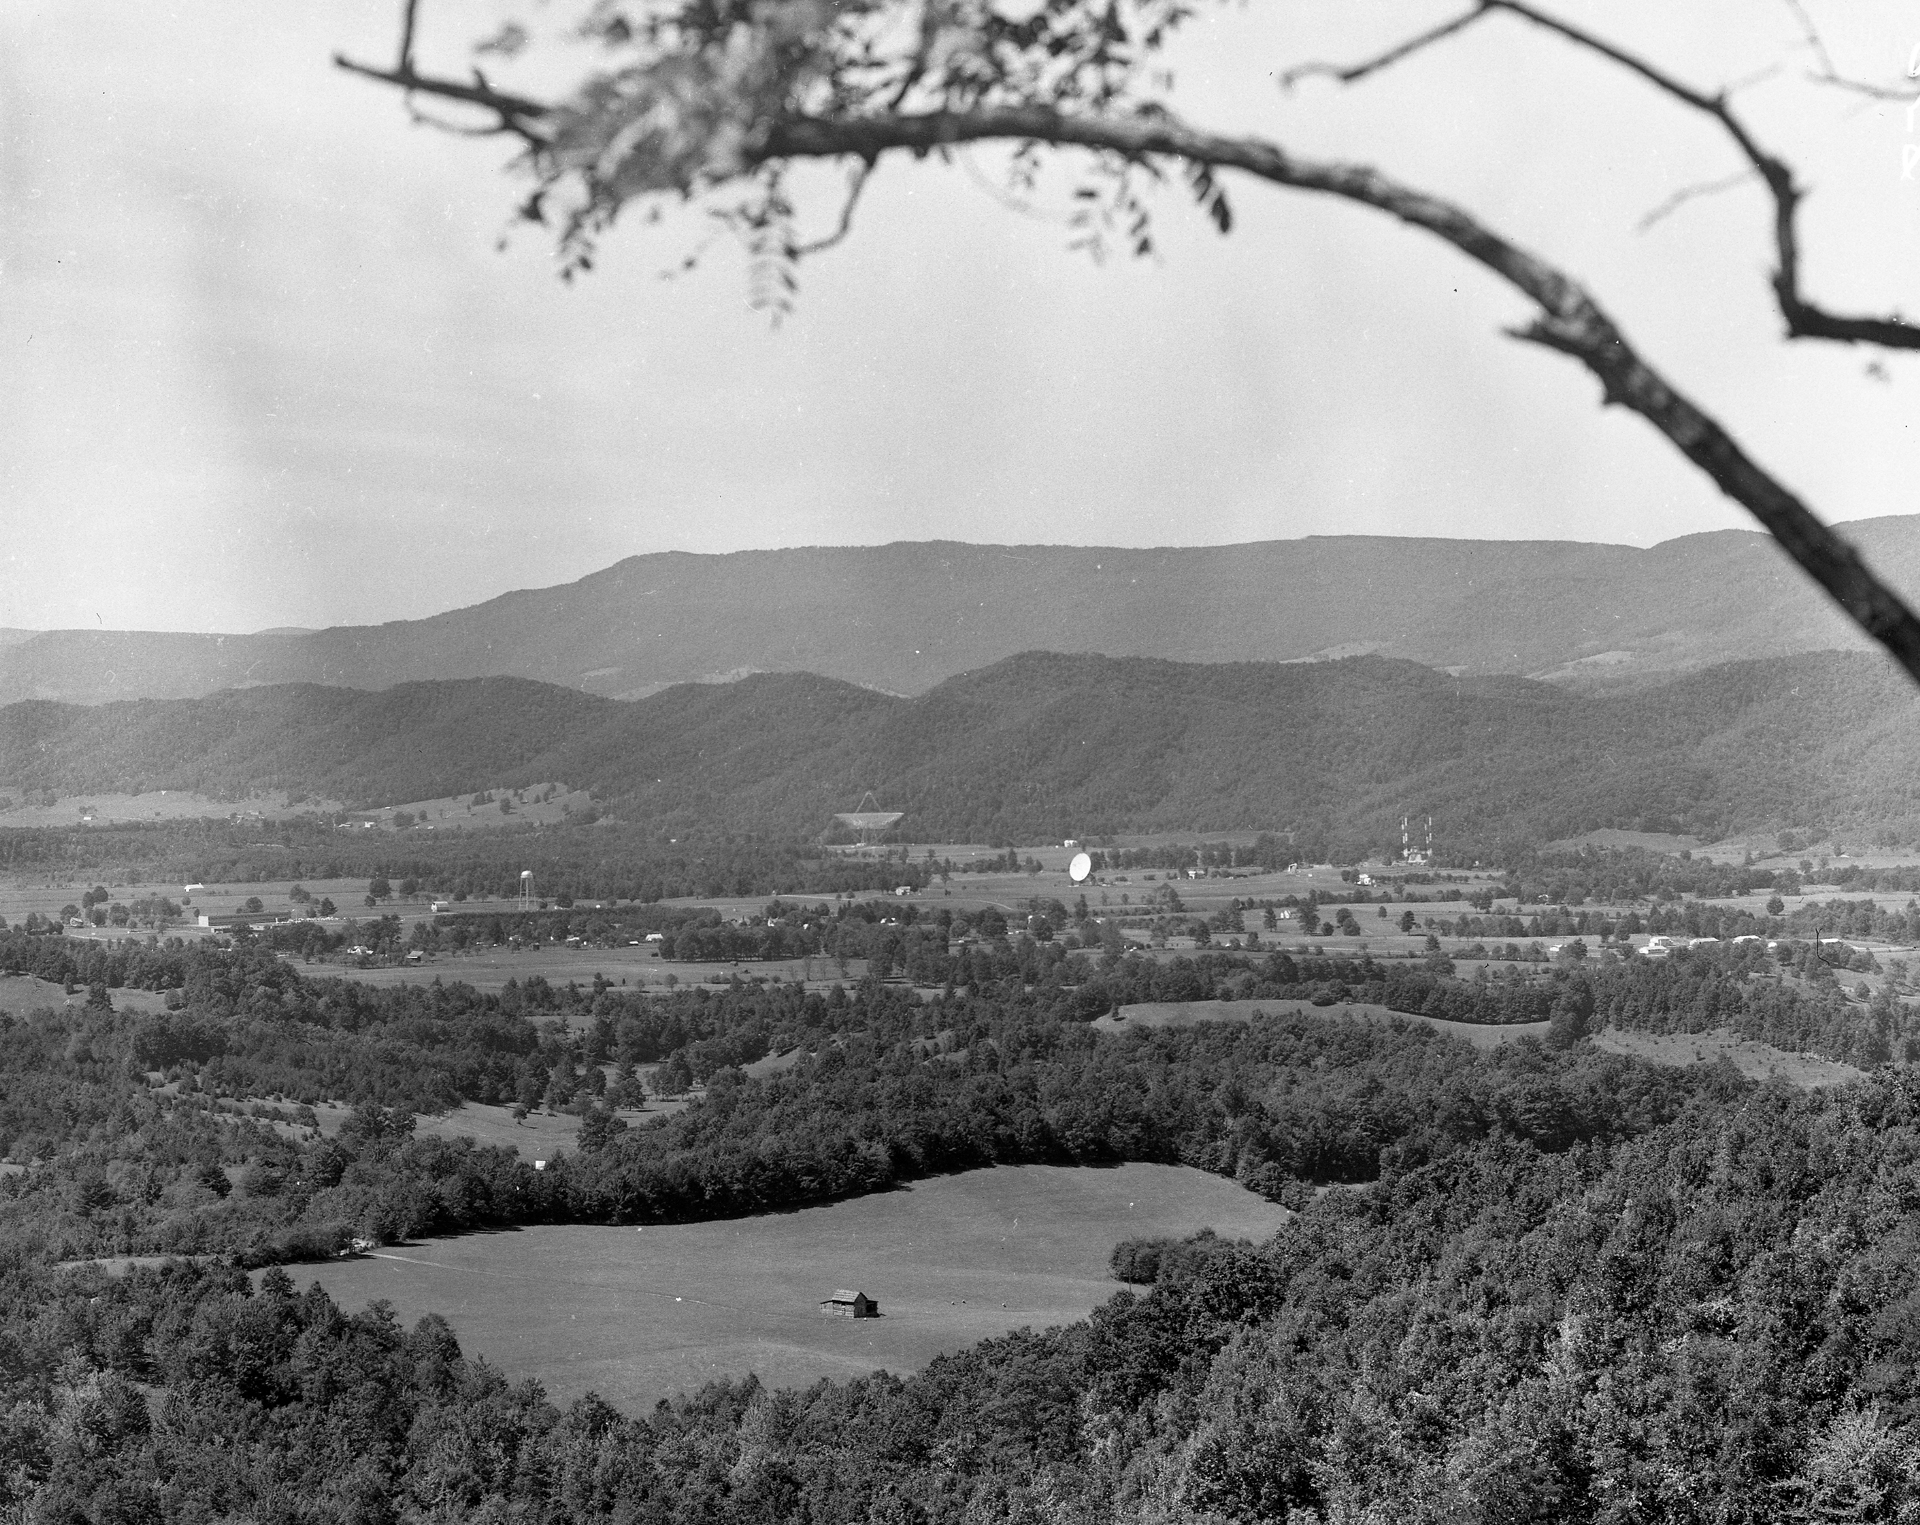

View from the Hills

The Green Bank site, circa 1962, viewed from the northeast. The bright white dish of the first telescope erected here, the 85-foot Howard E. Tatel, is in the middle, and behind it, to the left, sits the upward-looking mesh dish of the 300-foot. To the right of the Tatel, construction cranes flank the growing concrete base of the 140-foot.

Credit: NRAO/AUI/NSF